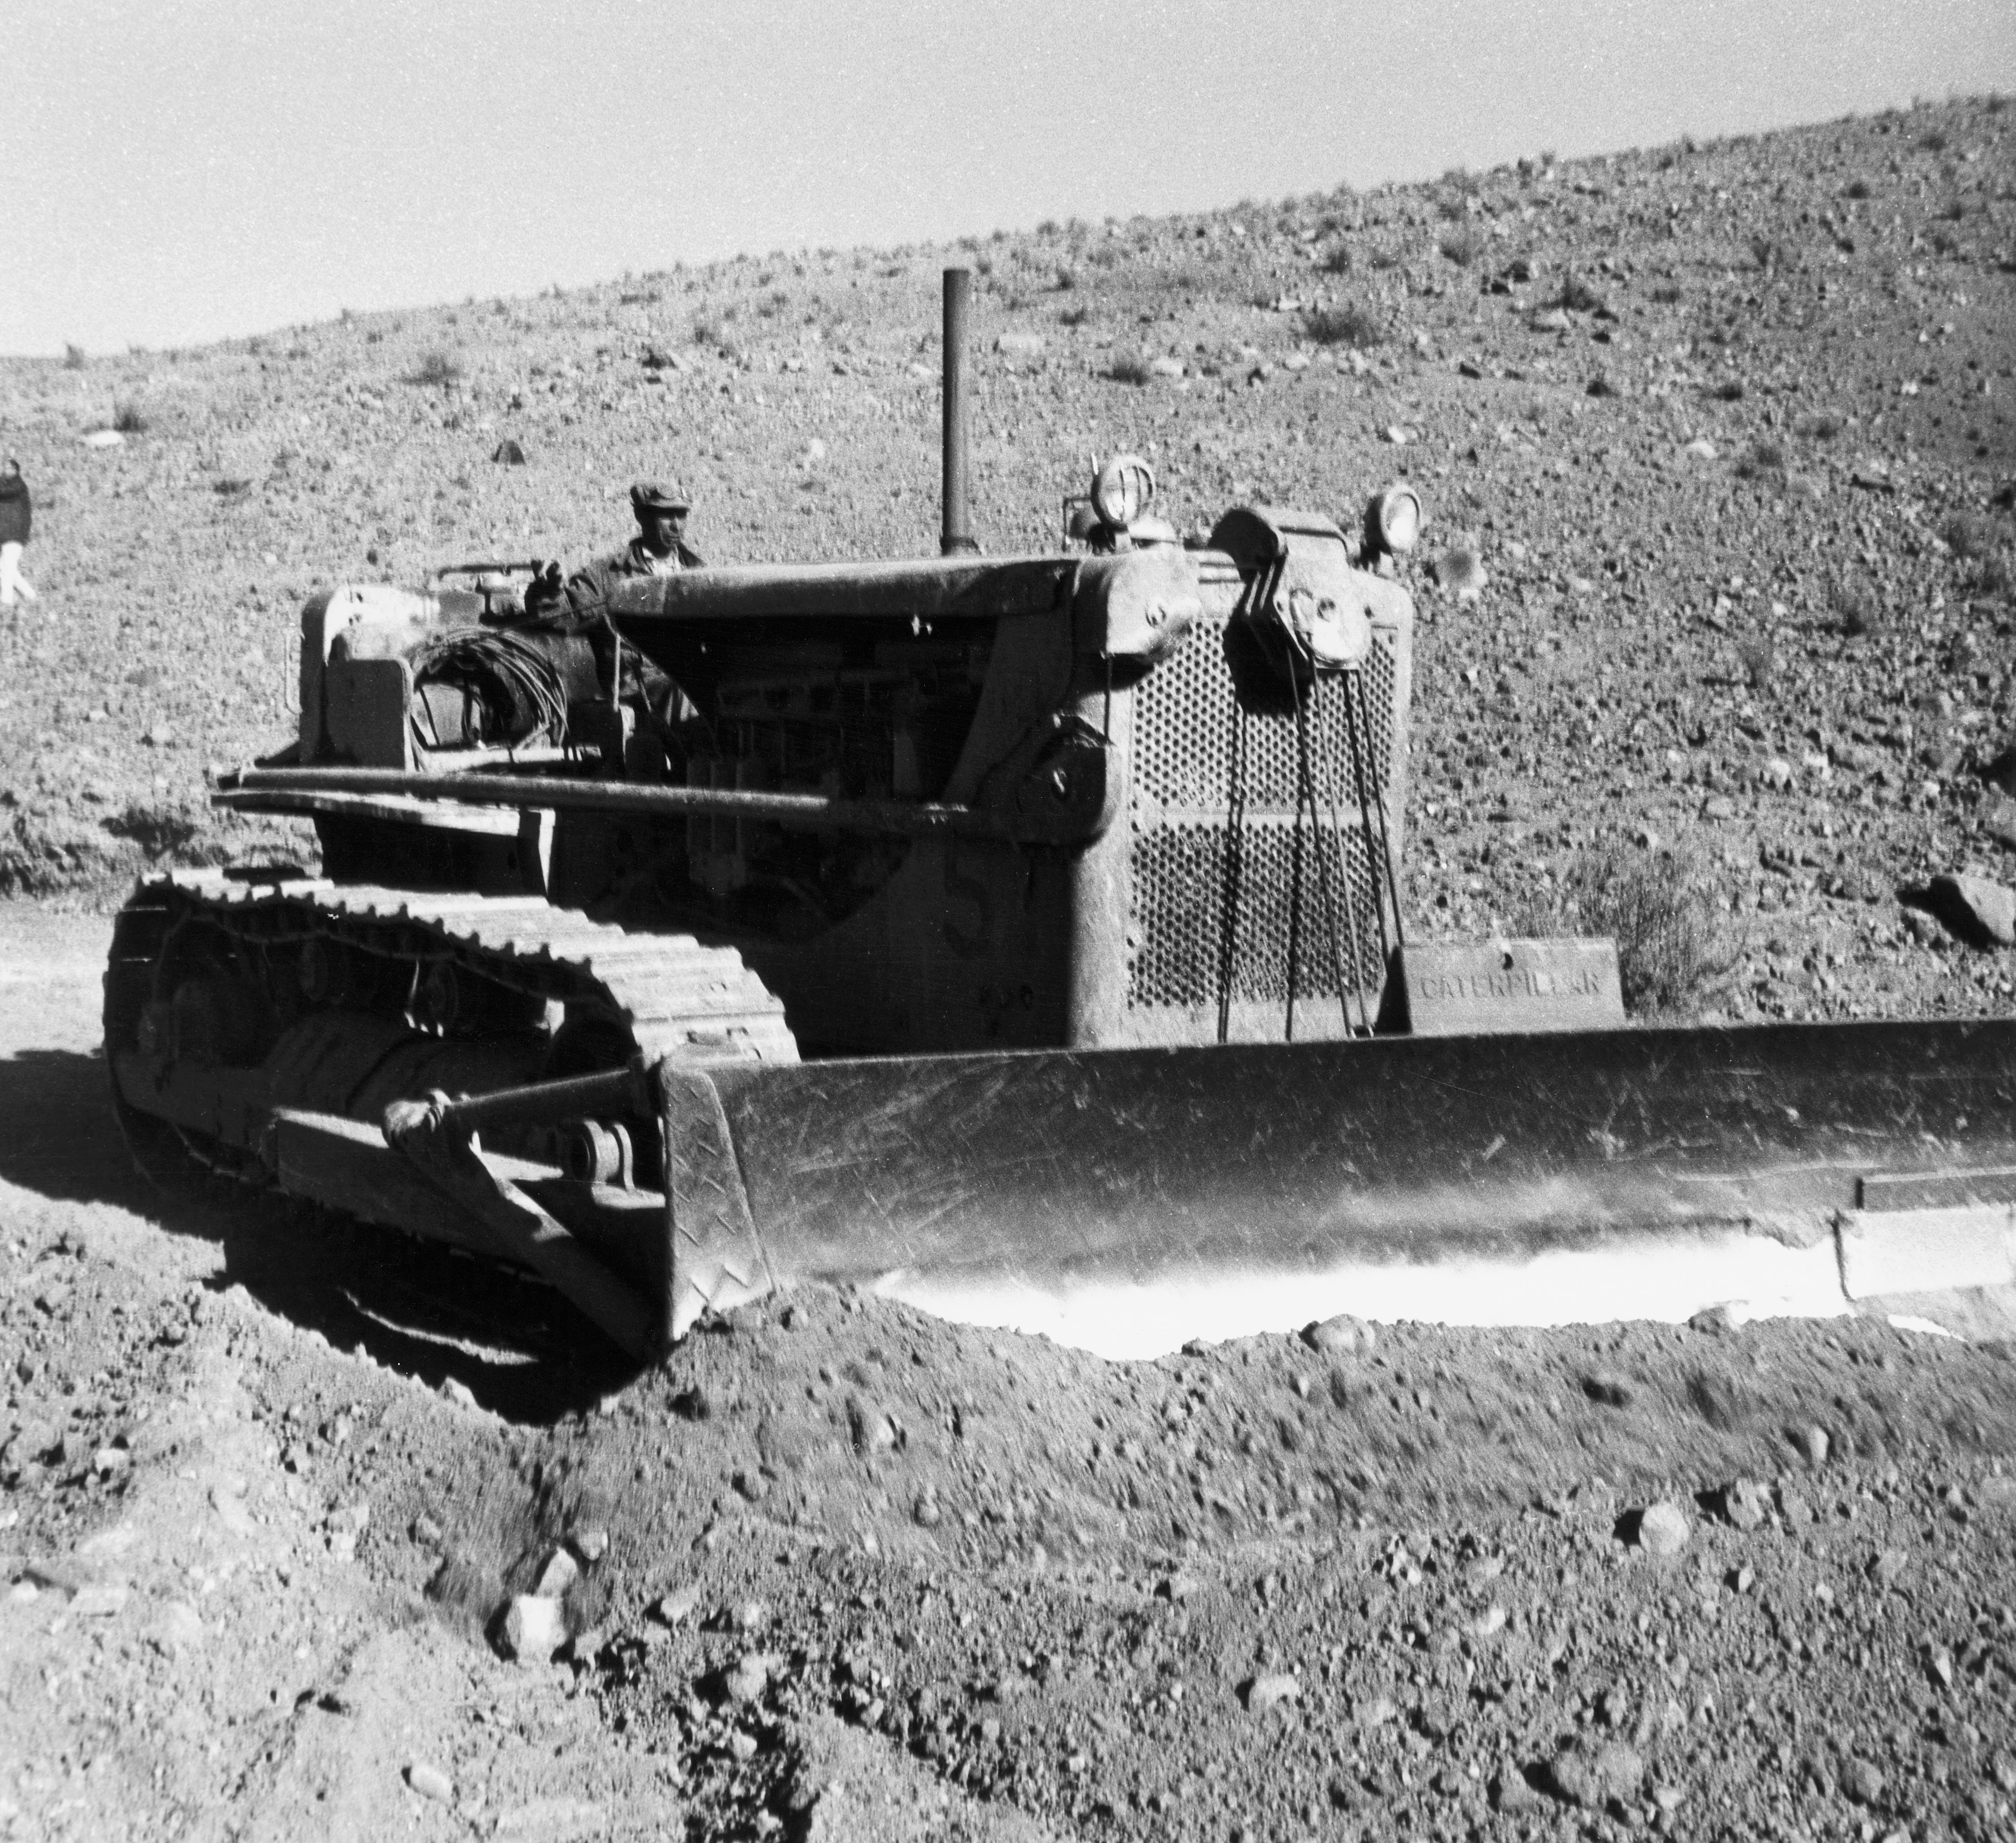

La Silla construction

Construction at the La Silla site in June, 1965.

Credit: ESO